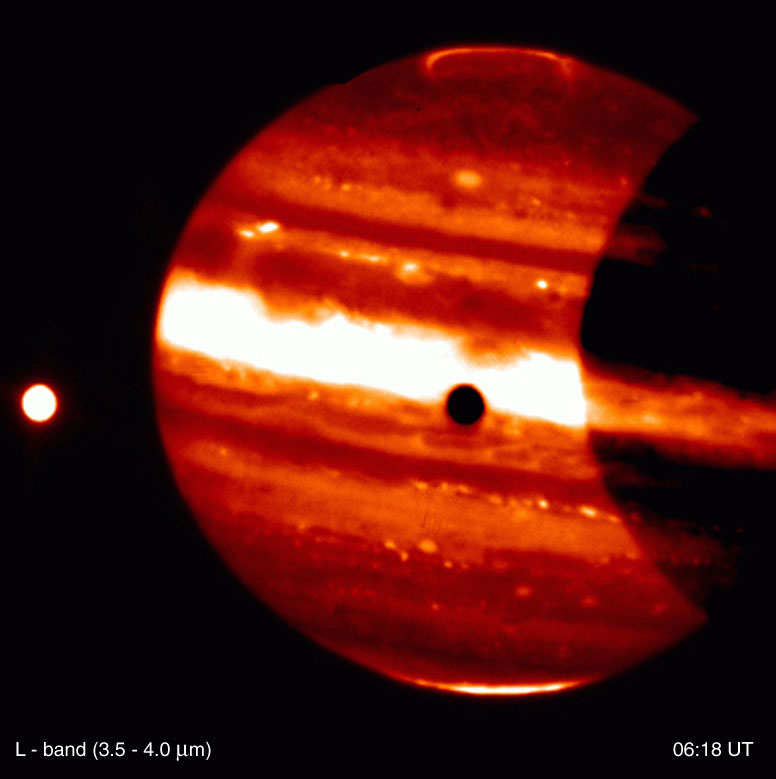

Jupiter and Io

This is a thermal-infrared image of Jupiter, obtained by the ISAAC multi-mode instrument at the 8.2-m VLT ANTU telescope on Paranal on November 14, 2000; the Universal Time (UT) of exposure is indicated. It is part of a series of images showing the dramatically different appearance of Jupiter''s disk and the aurorae when viewed through different thermal-IR imaging filters. Note also the motion of the moon Io (left). The contrast has been enhanced to better show the faint details in the aurorae.

Technical information: This image is based on on-target exposures lasting a total of 30 sec (L-band), 44 sec (4.07 µm), 58 sec (3.28 µm) and 58 sec (3.21 µm), respectively. The real observing time is twice as much, with half of the time spent in the off-target chop position. The fields shown measure 72 x 72 arcsec 2 ; 1 pixel = 0.07 arcsec. North is up and East is left.

Credit: ESO